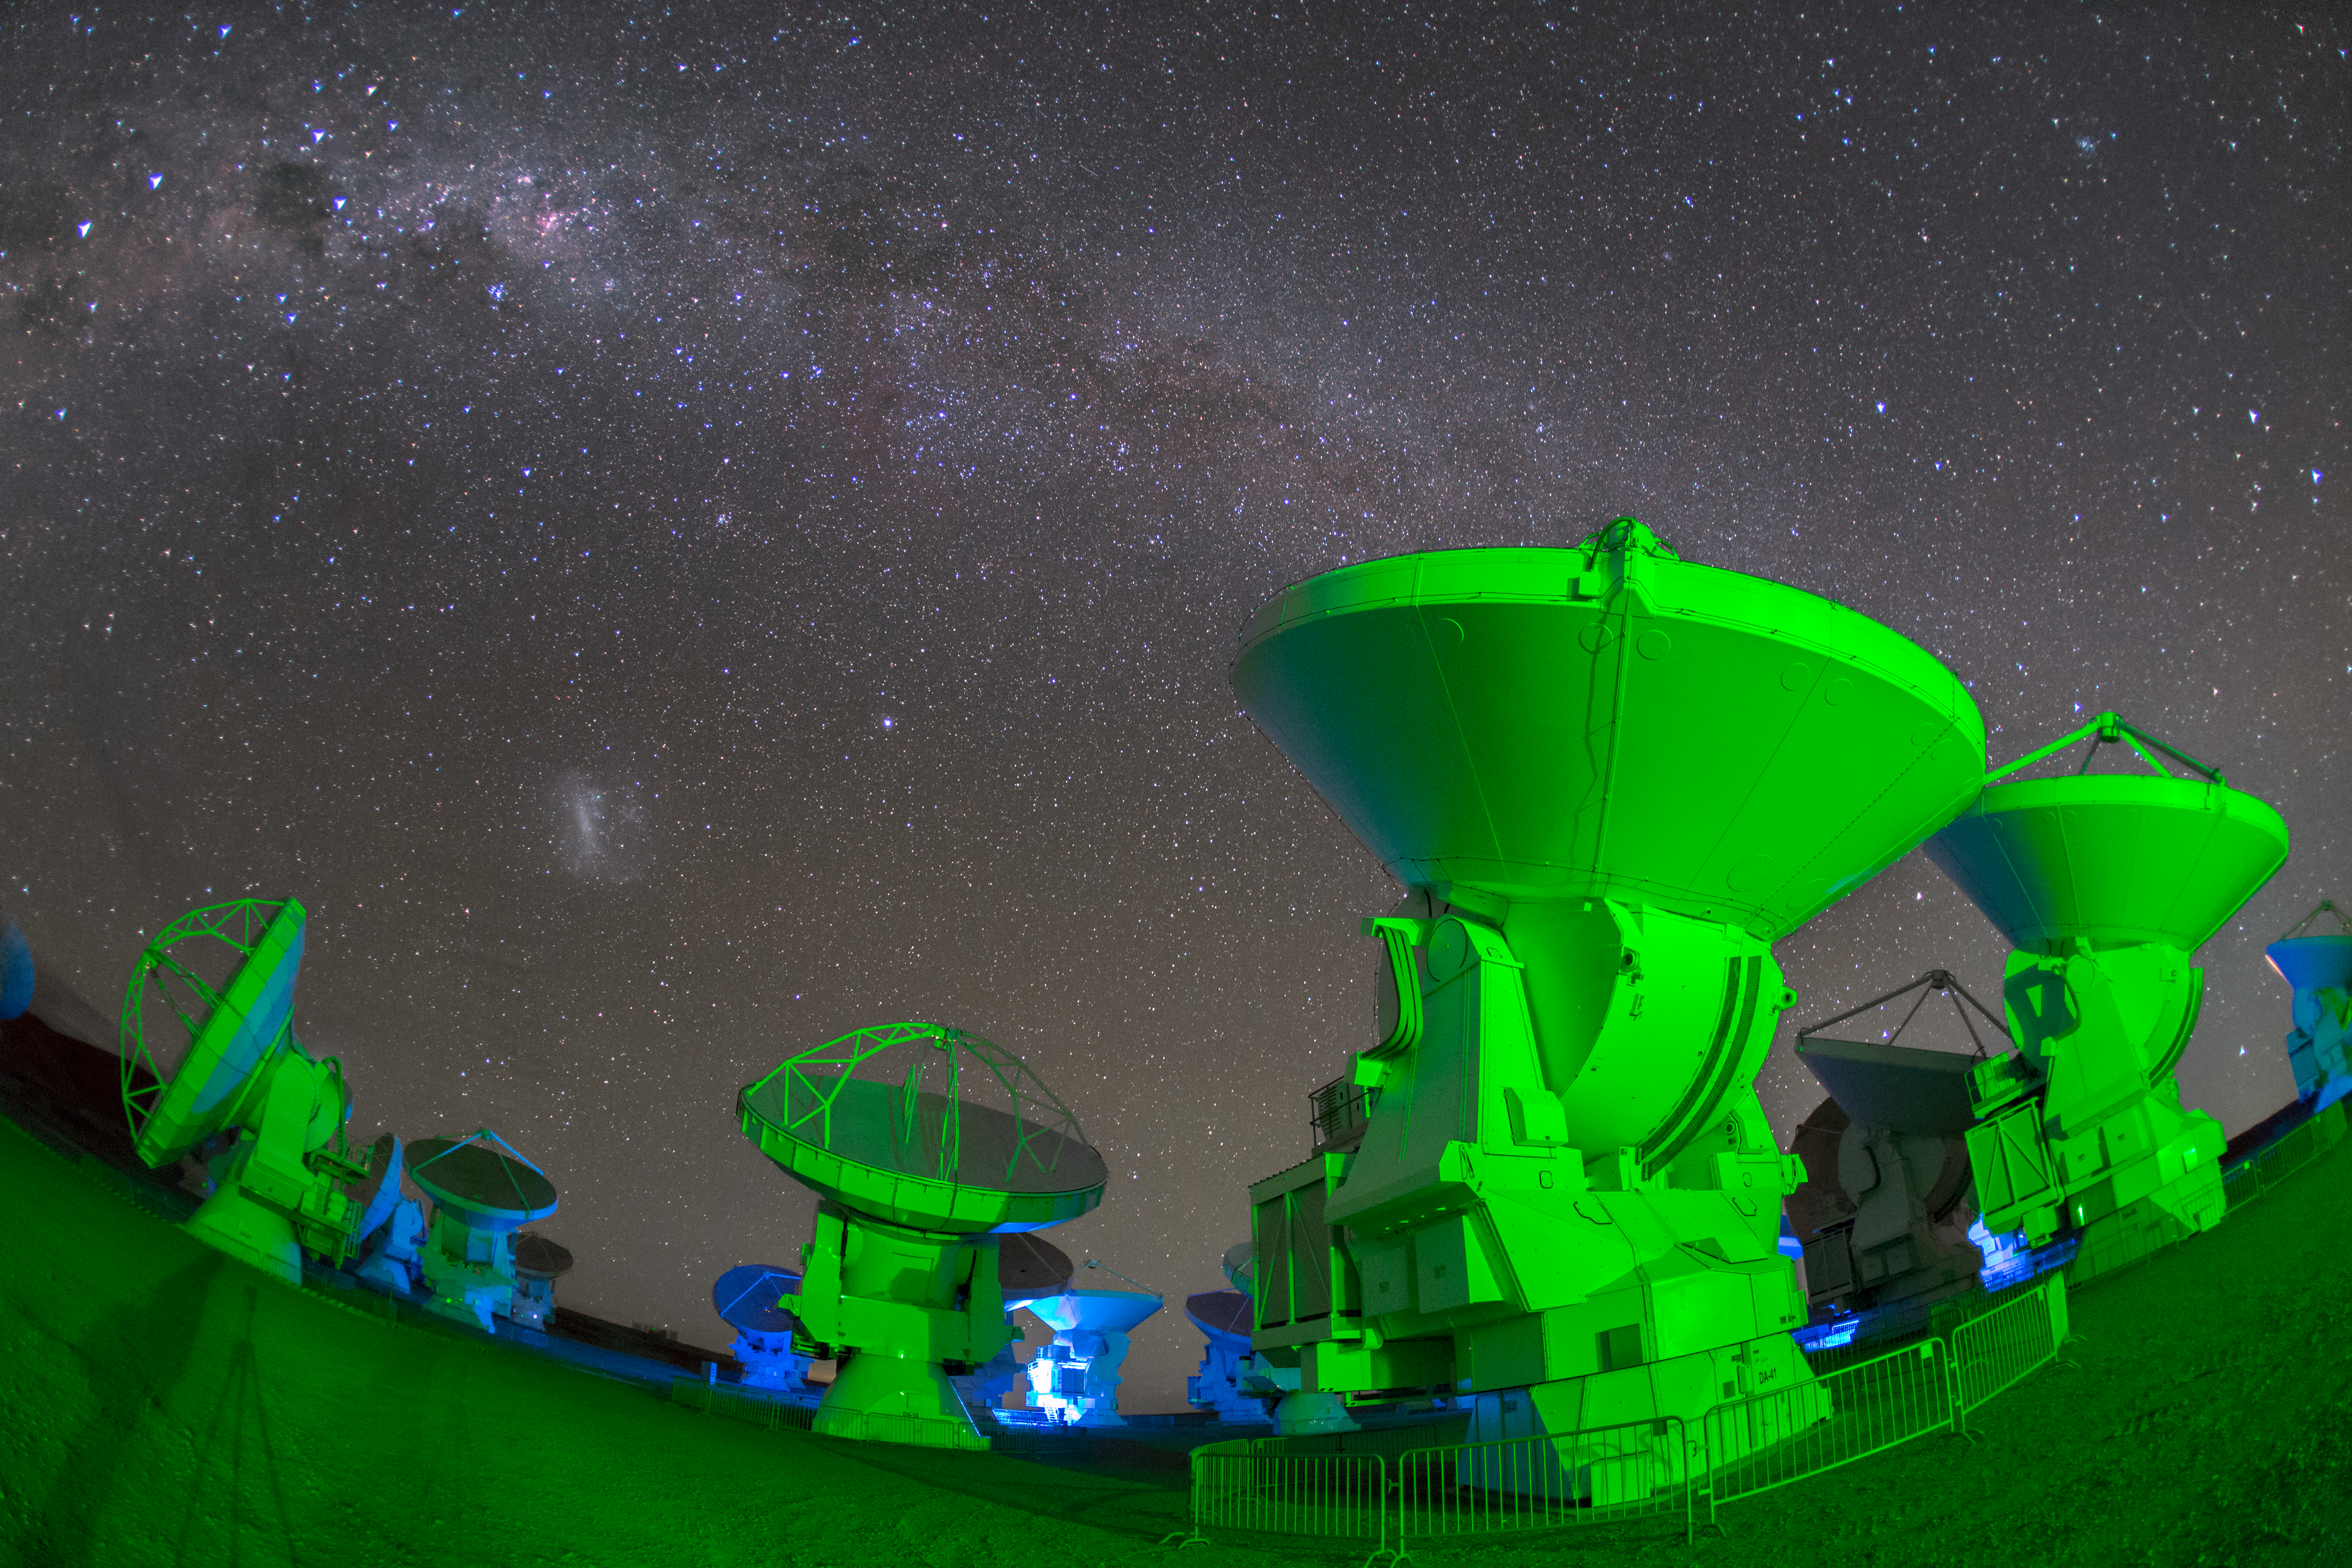

Seeing green at ALMA

ALMA — the Atacama Large Millimeter/submillimeter Array — resides high up in Chile's arid and inhospitable Atacama desert region, where it observes the Universe at wavelengths in between the infra-red and radio regions of the spectrum. This enables it to see the cold Universe, objects only a few degrees above absolute zero, allowing astronomers to observe some of the earliest and most distant galaxies in the Universe. The green light lends an eerie air, and the Milky Way forms a splash across the sky.

Credit: S. Seip/ESO